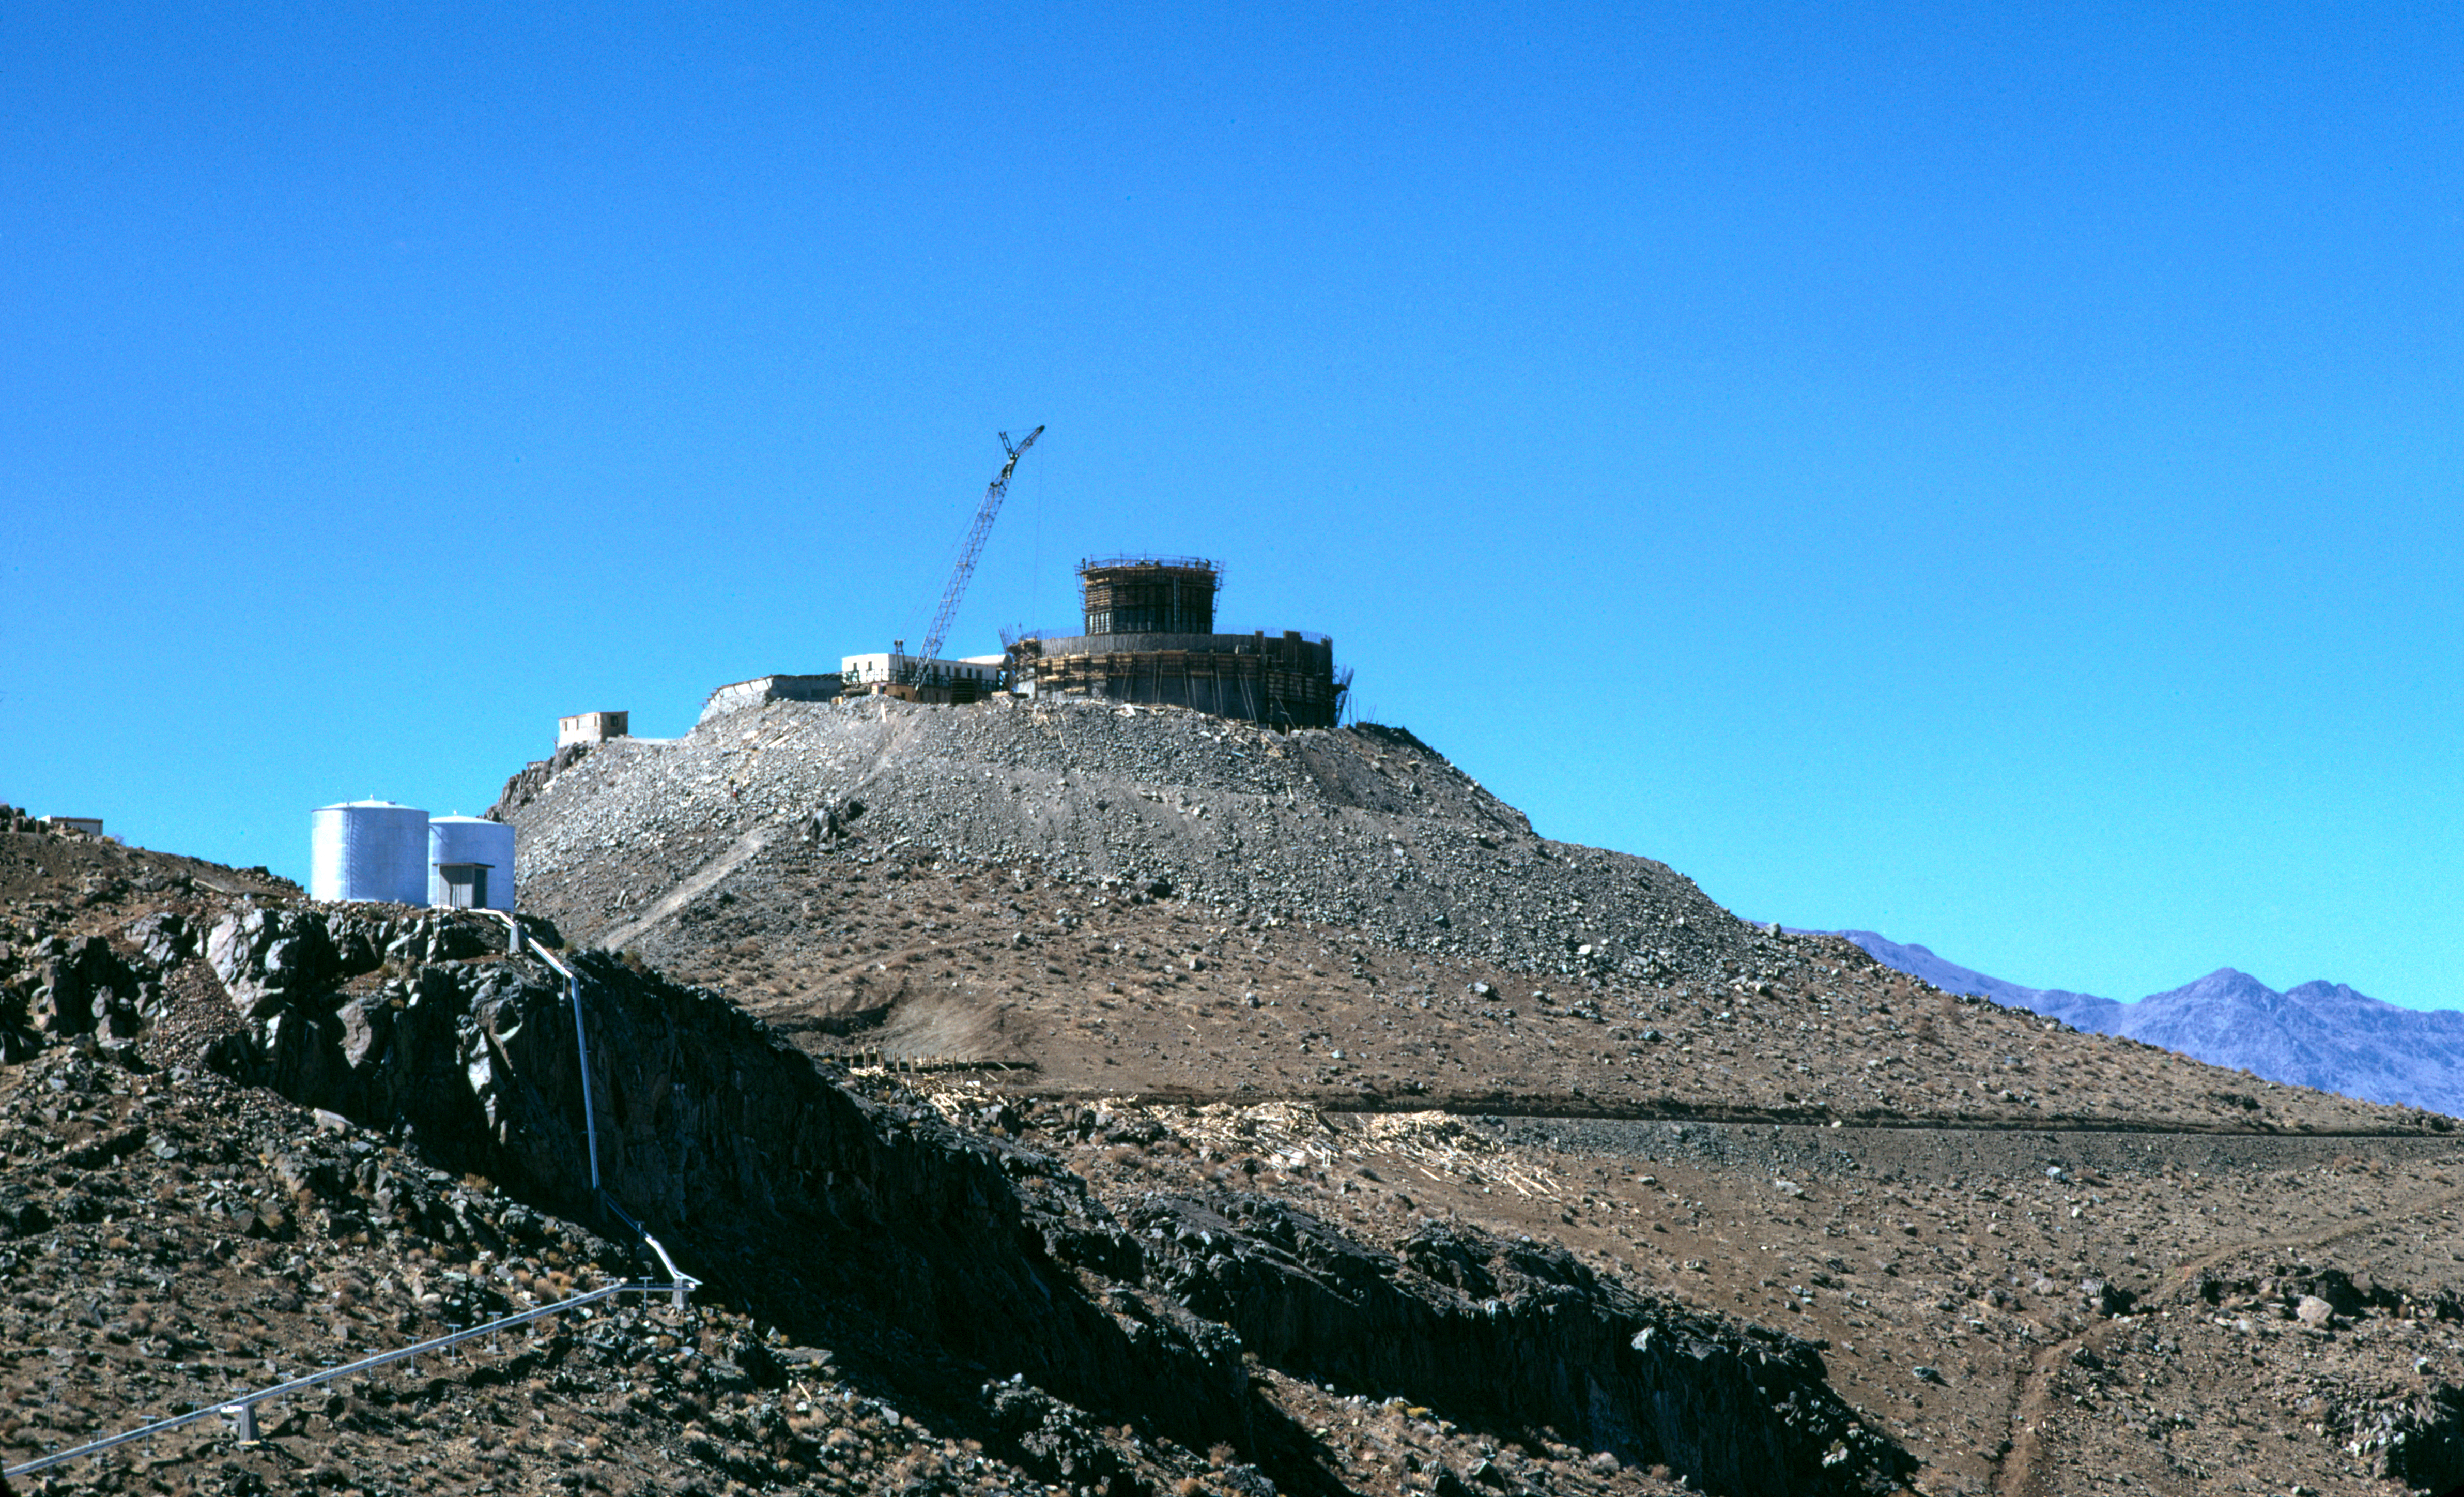

The ESO 3.6-metre telescope

Construction of the 3.6 m telescope at La Silla in 1974.

Credit: ESO